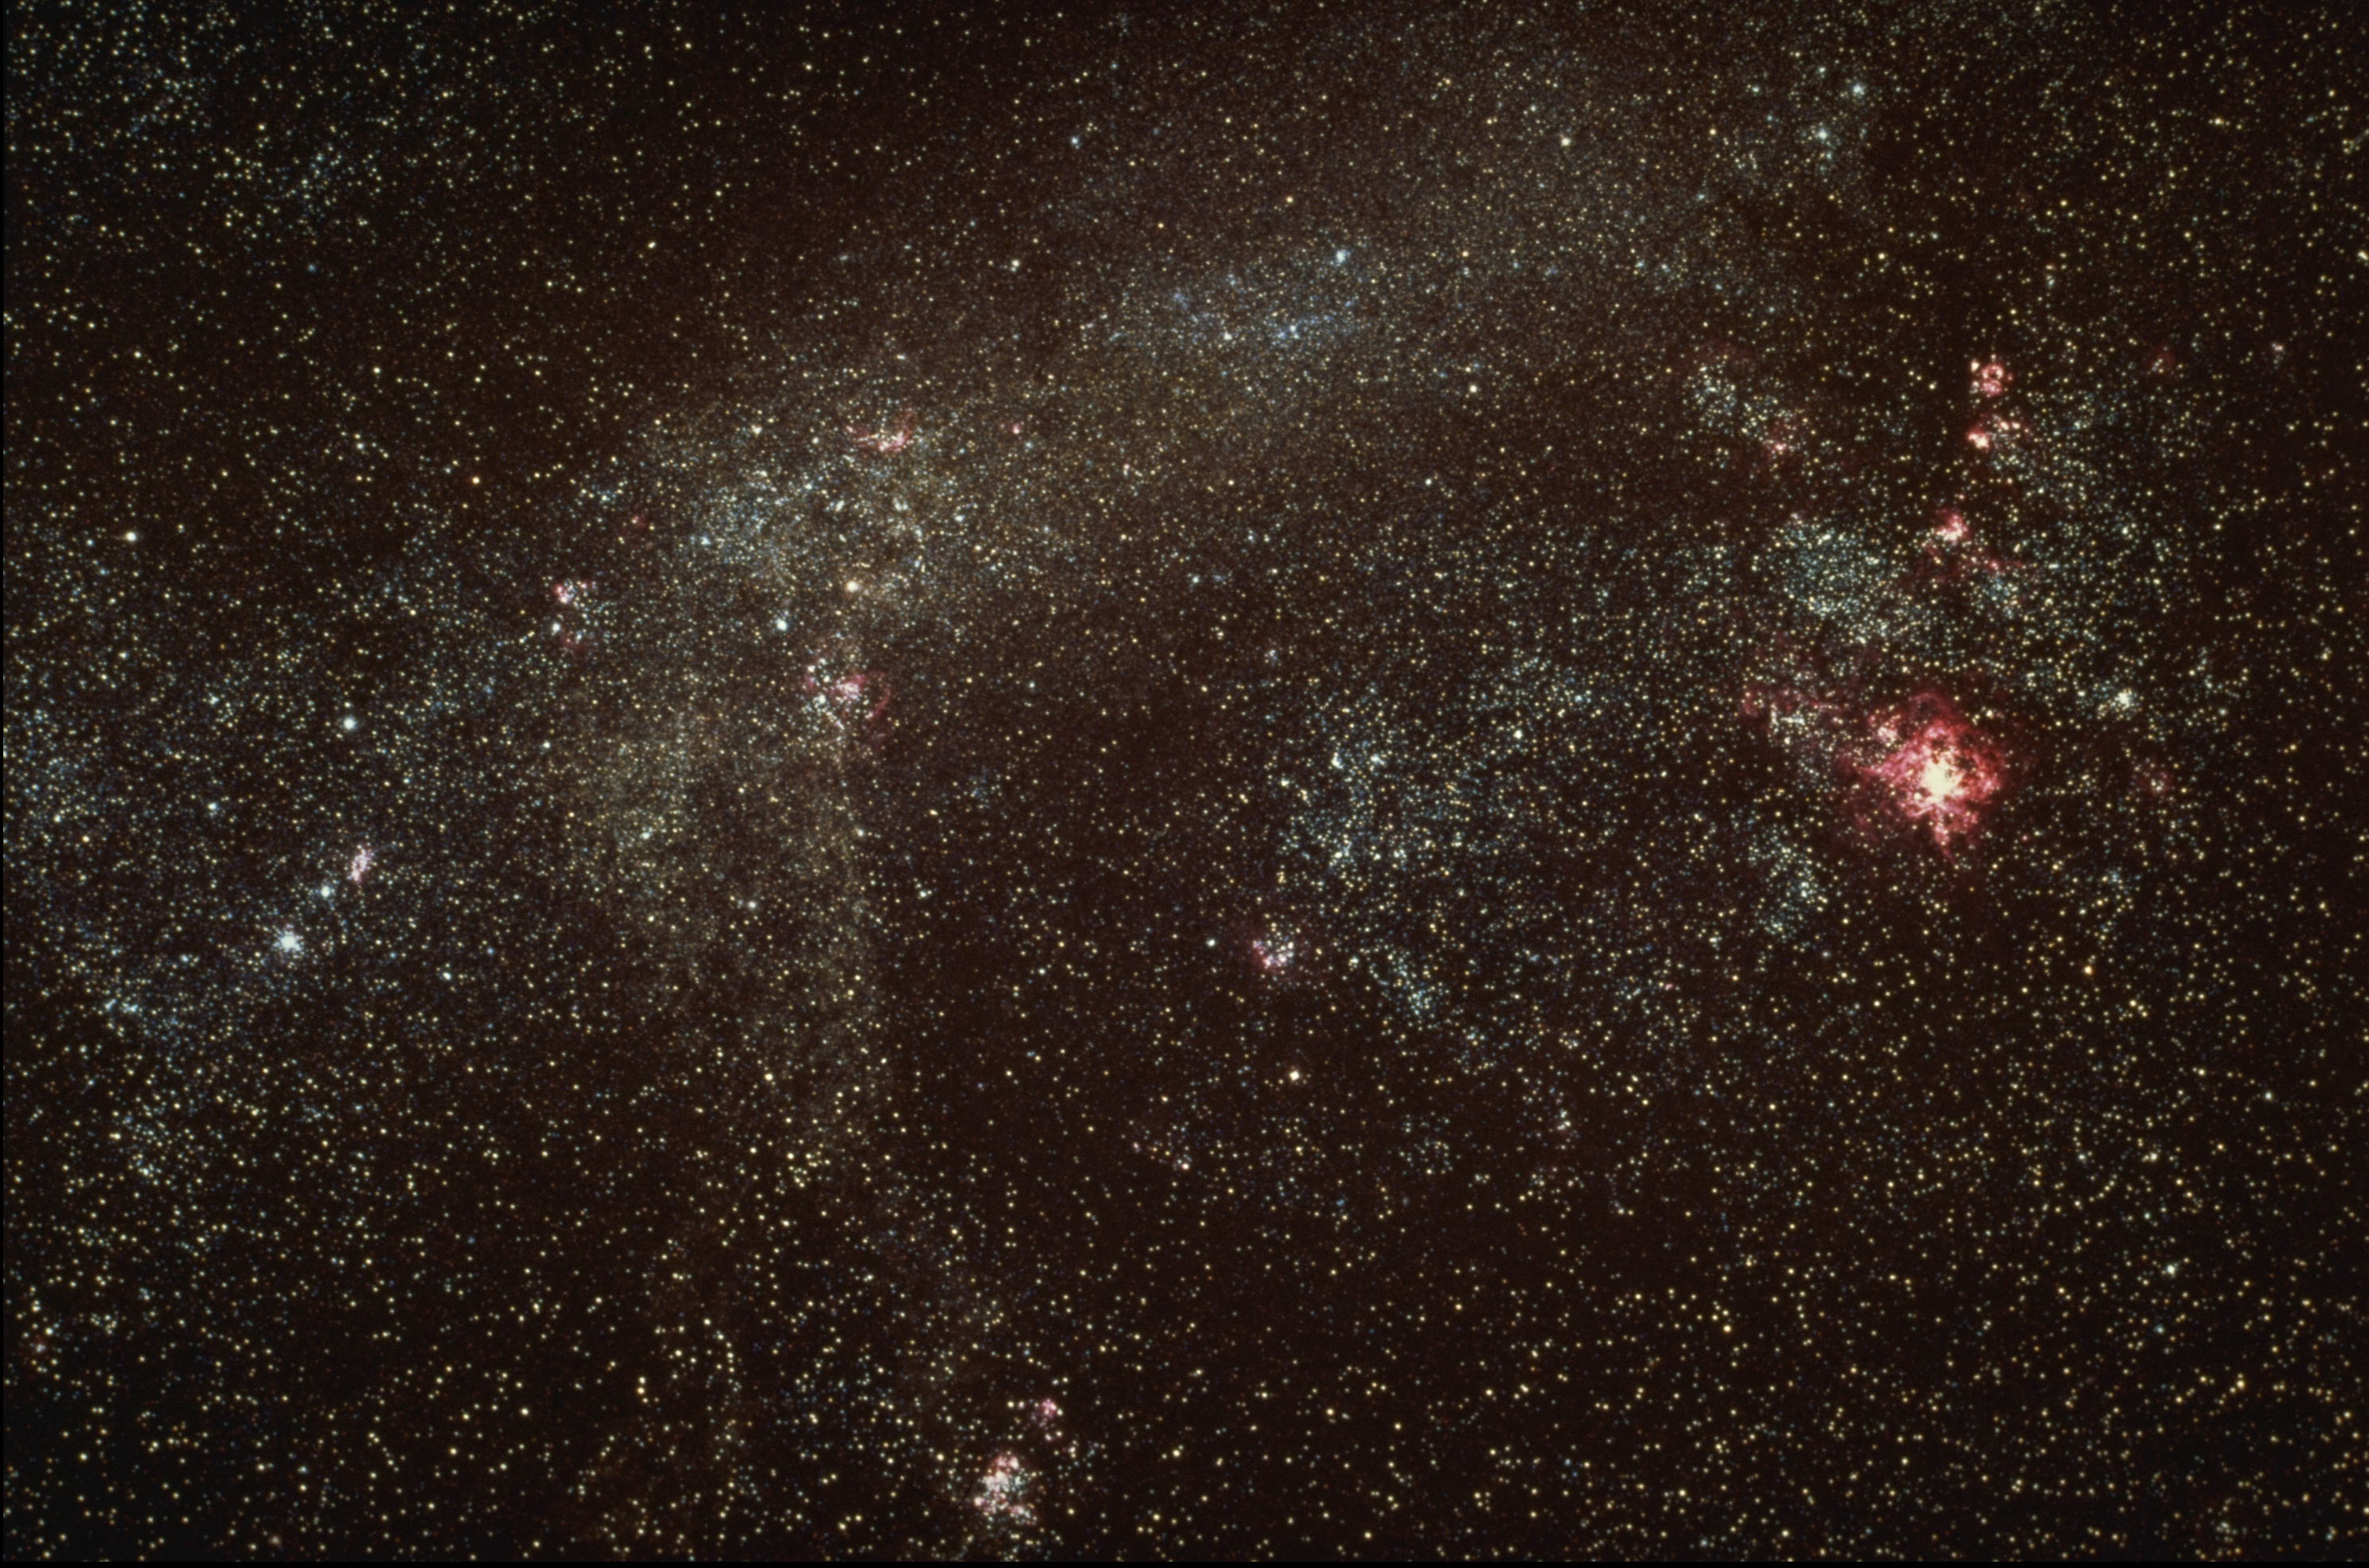

Large Magellanic Cloud

The Large Magellanic Cloud, a satellite of our own Galaxy, is visible to the naked eye from the southern hemisphere. Because of its proximity, it can be studied in detail, and provides valuable insight into all galactic processes, especially by comparison to our own Galaxy. The most prominent gaseous nebula in the LMC is 30 Doradus, also known as the Tarantula nebula (qv). CTIO Curtis Schmidt telescope photograph.

Credit: NOIRLab/AURA/NSF